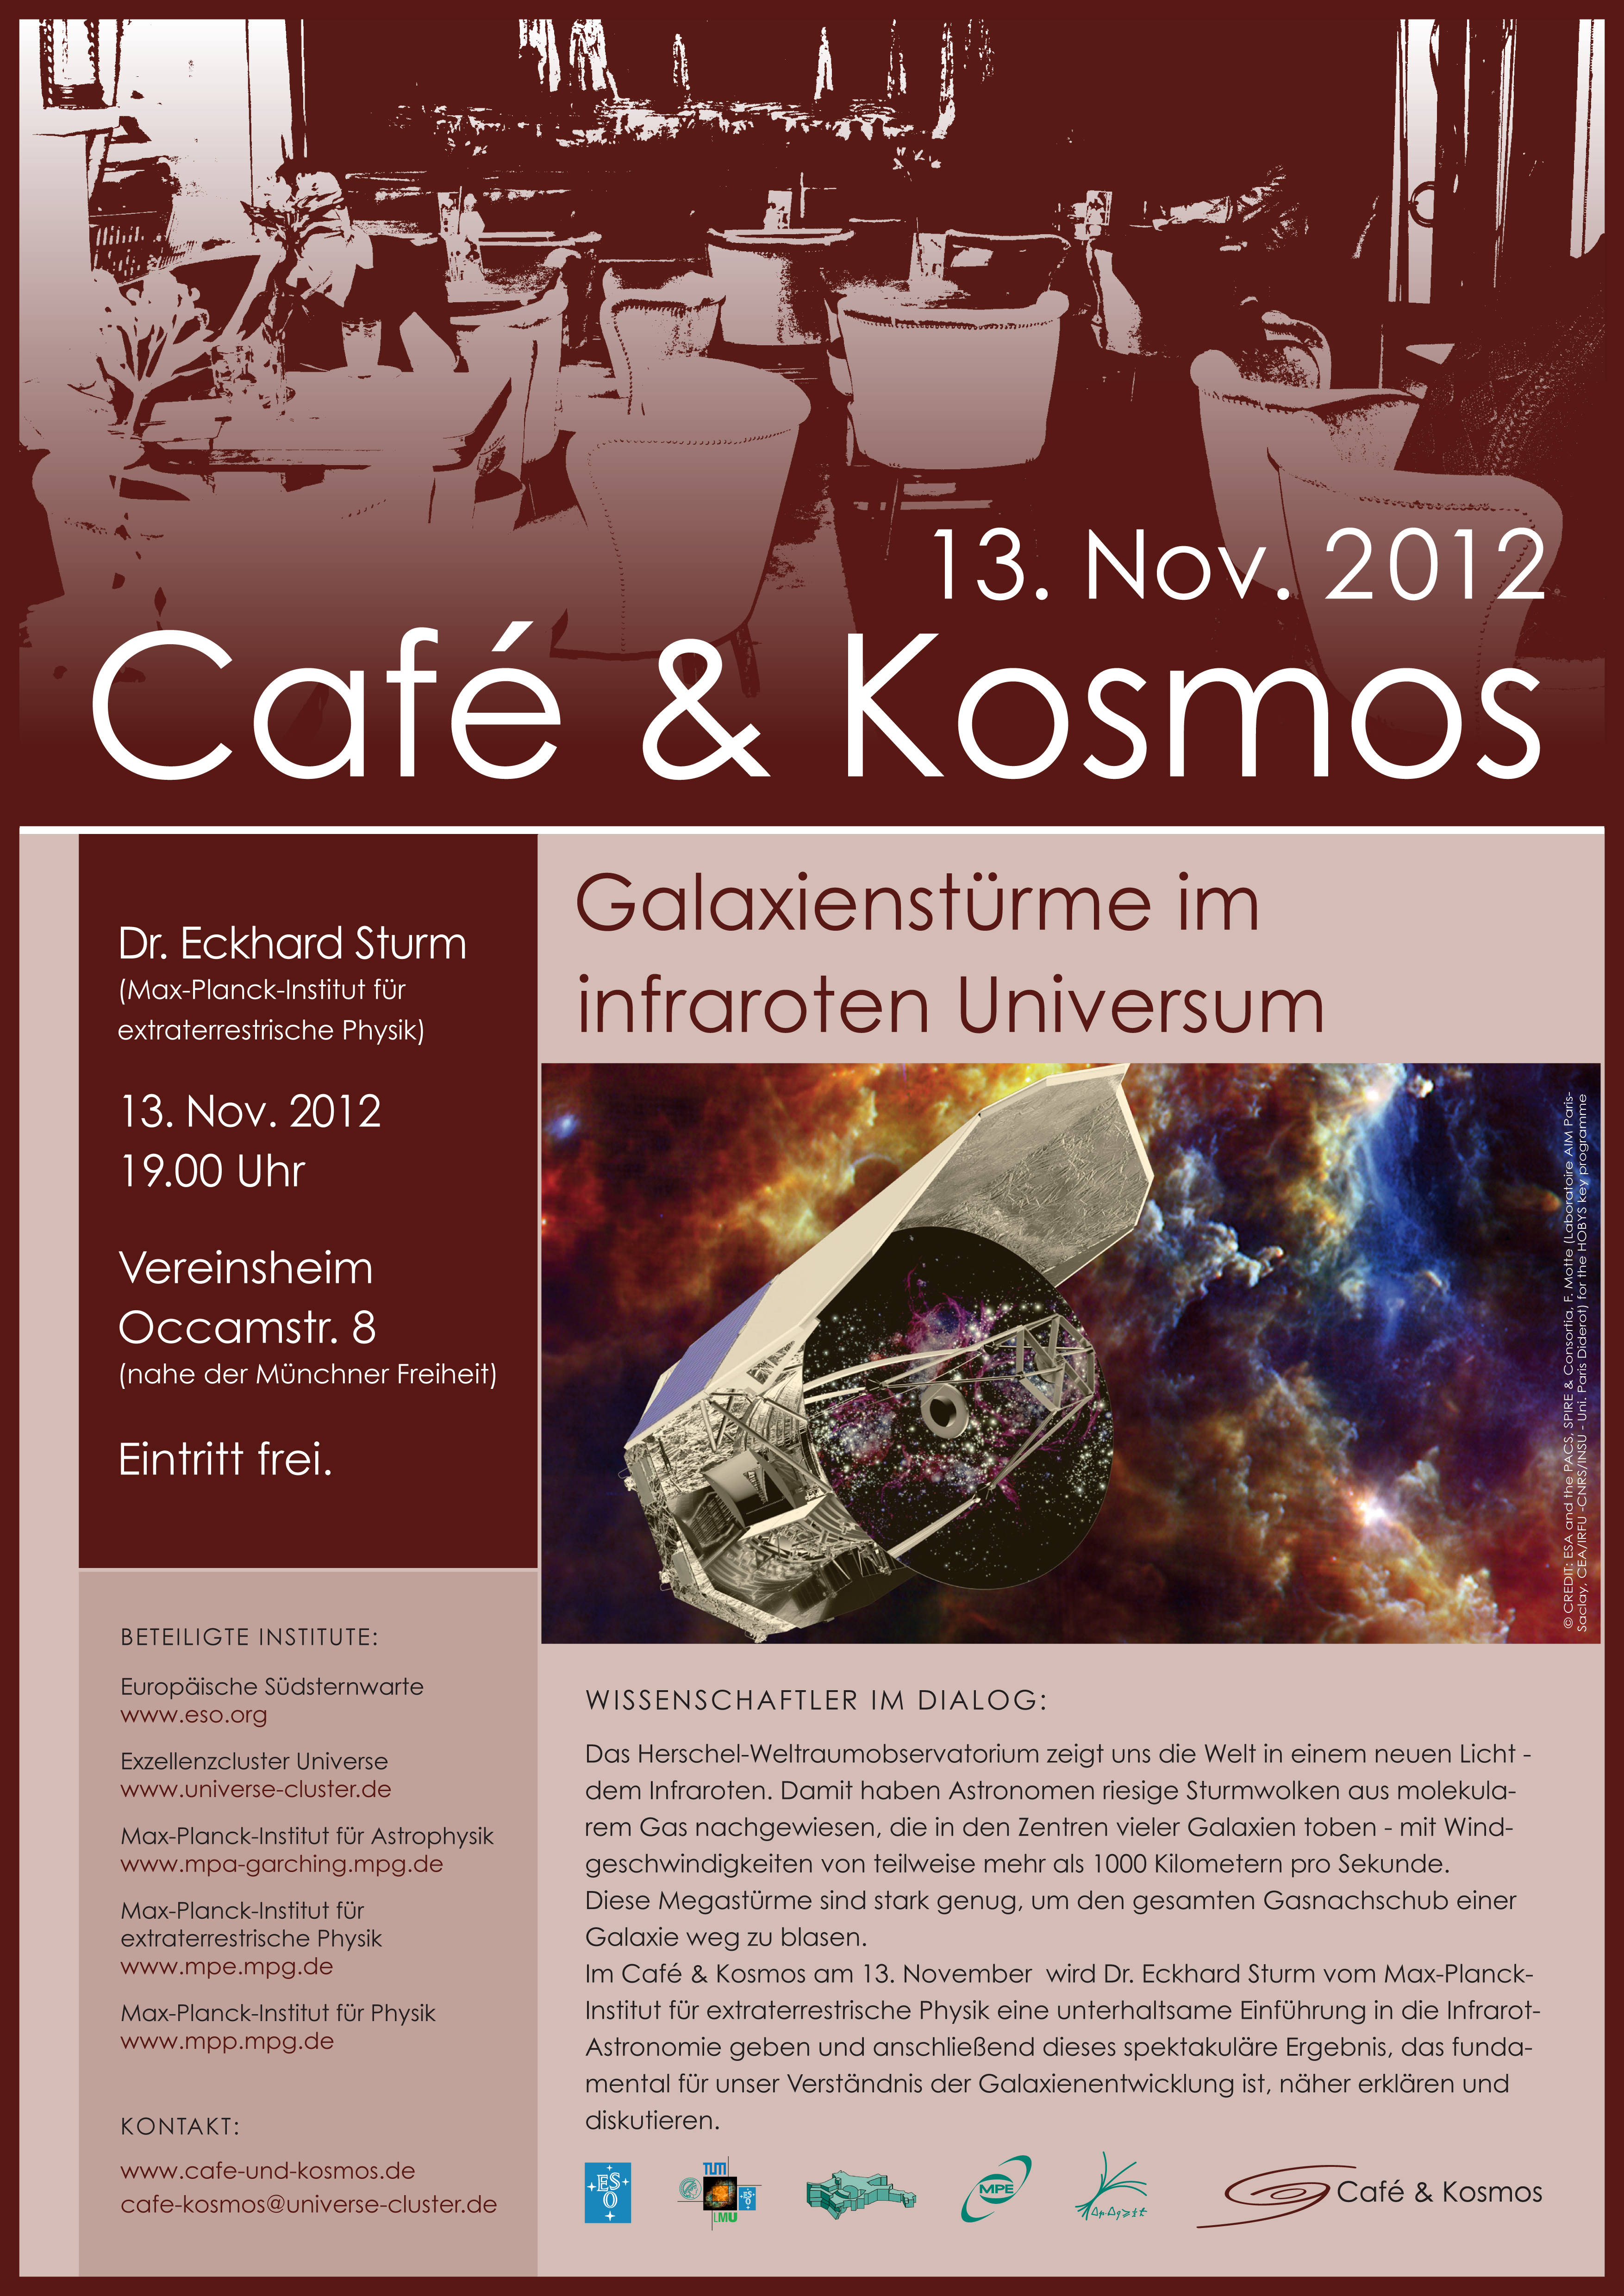

Poster of Café & Kosmos 13 November 2012

For more information about this event, visit Café & Kosmos

This product is only available in electronic form.

Credit: ESO / Café & Kosmos